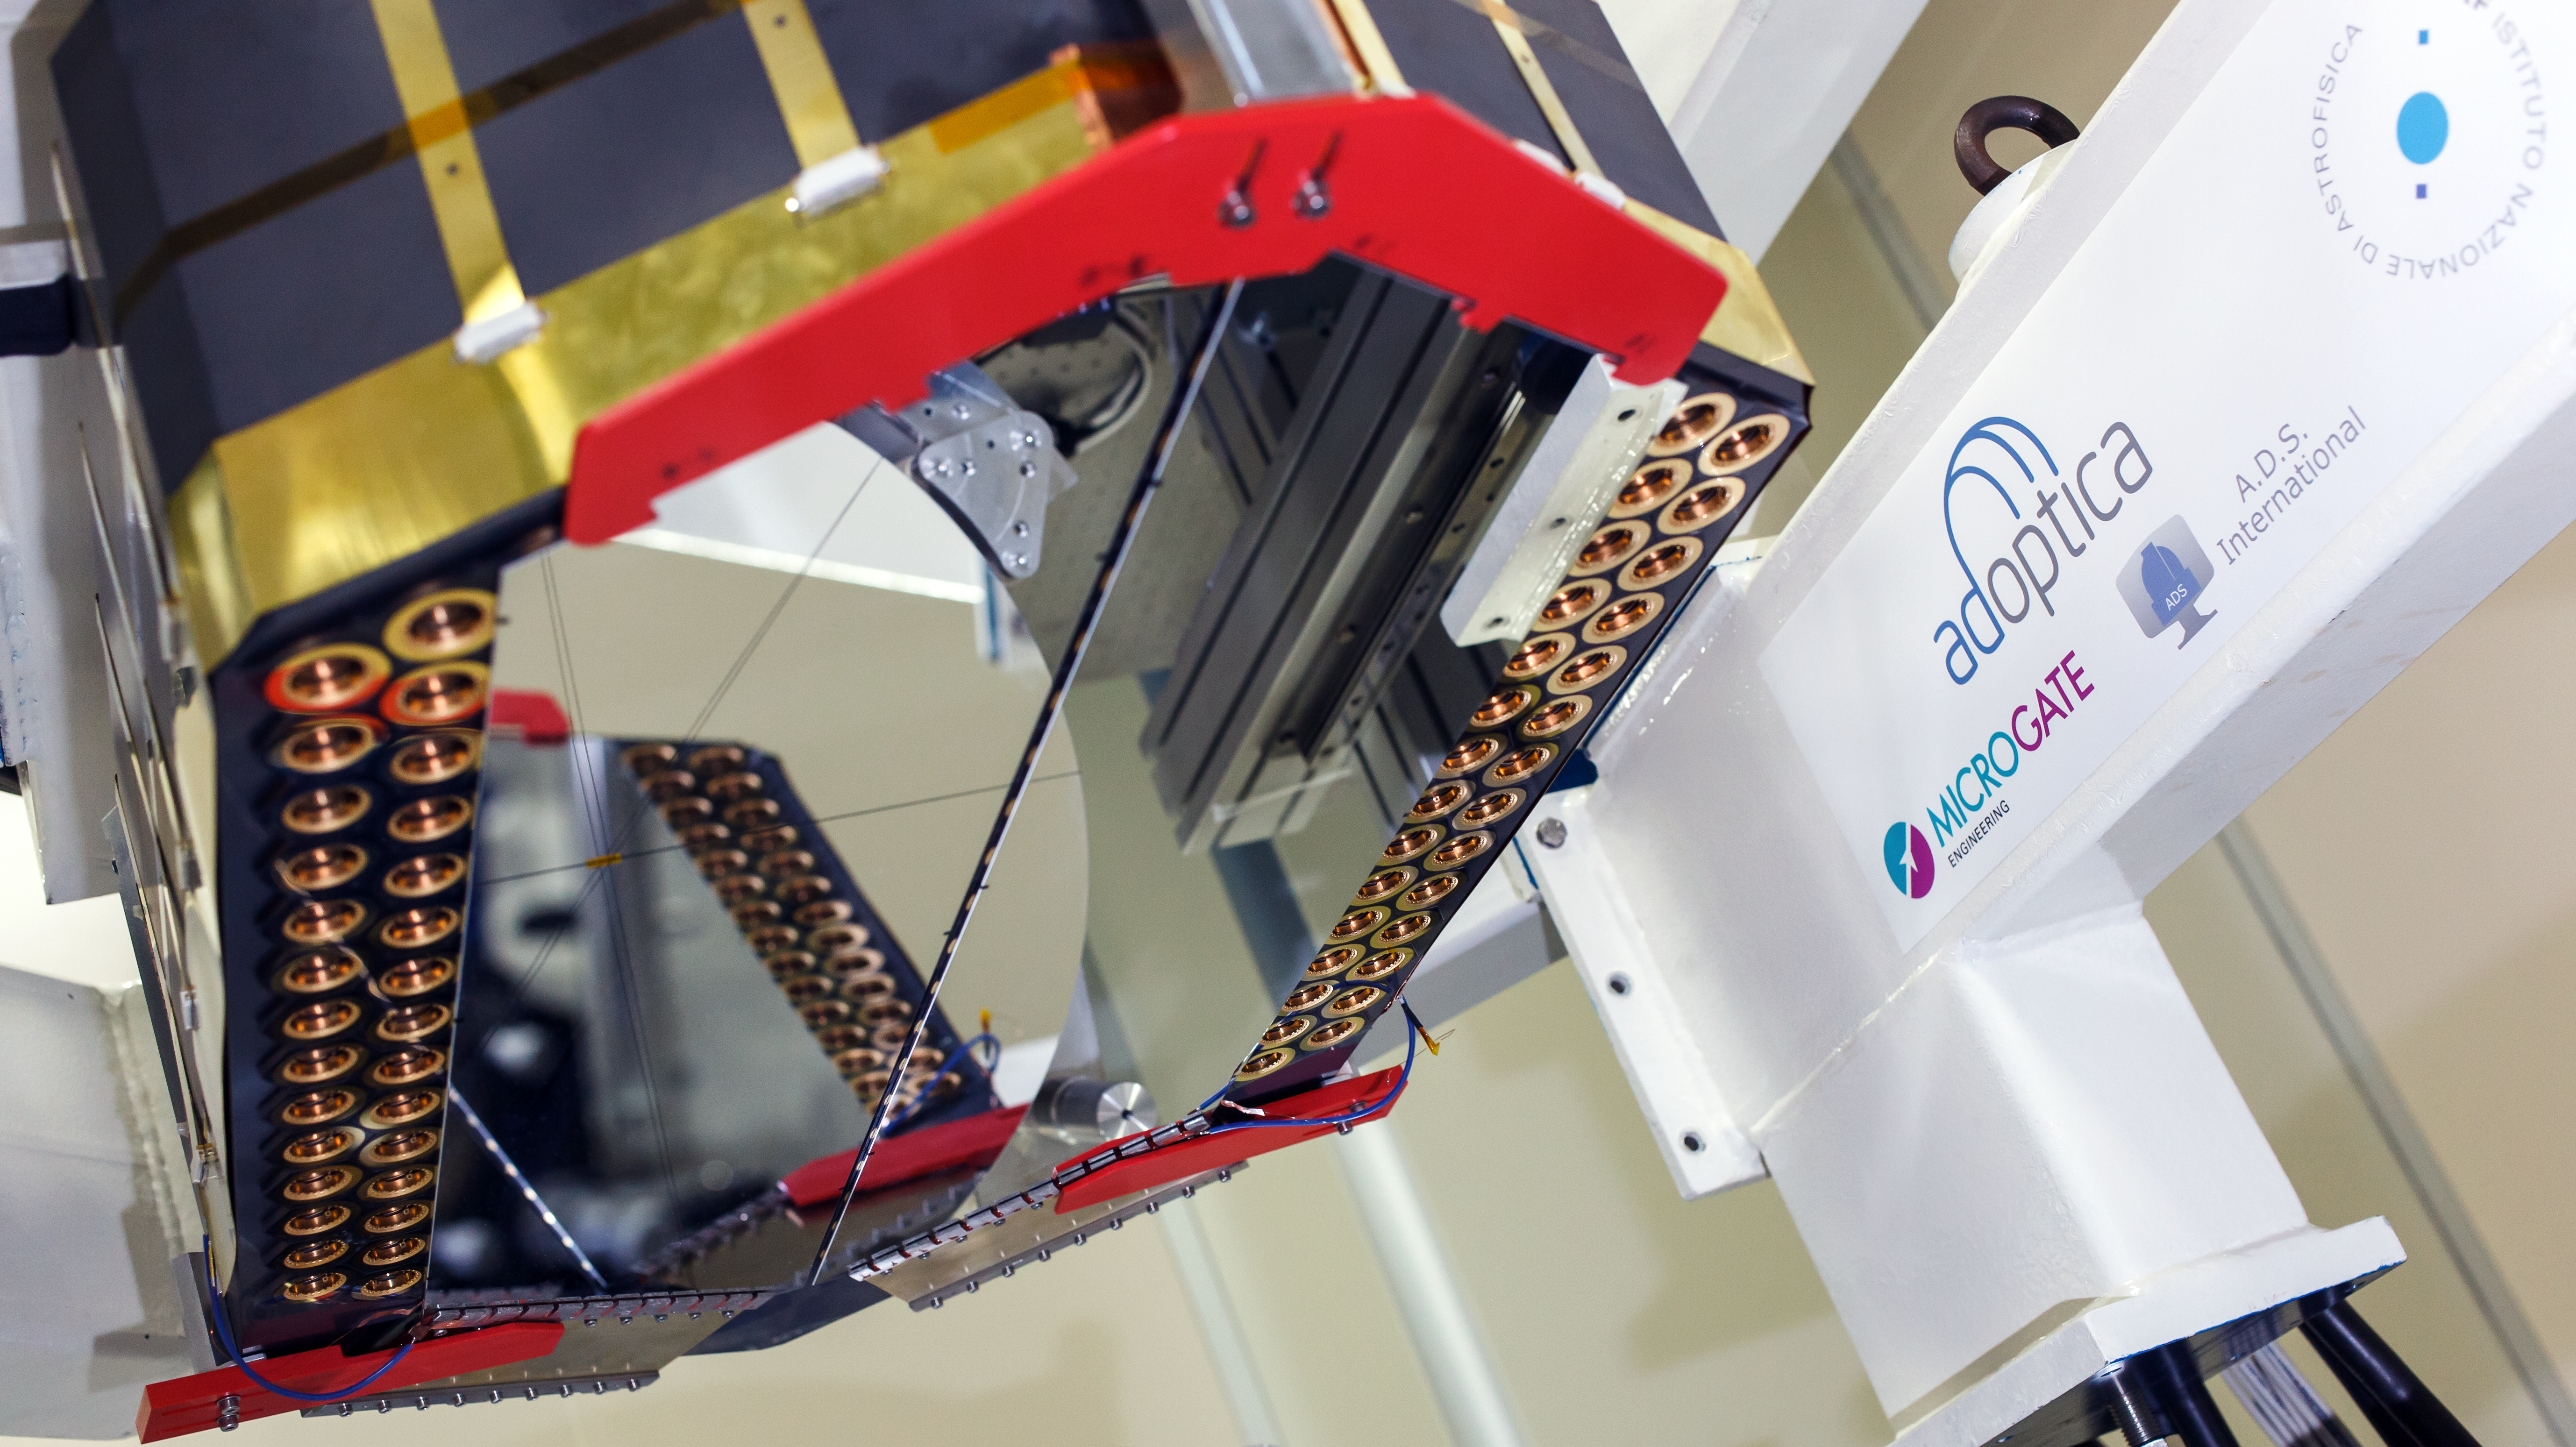

Adaptive mirror unit for the E-ELT under test at AdOptica

The M4 deformable 2.4-metre mirror forms a fundamental part of the E-ELT. This complex collection of mirrors, actuators and control systems can correct the image distortion caused by the turbulence of the Earth’s atmosphere in real time, as well as correct for deformations of the structure of the main telescope caused by wind. The corrected optical system will make the images obtained at the telescope almost as sharp as those taken in space.

This picture shows the optical test of the M4 demonstration prototype.

Credit: ESO/AdOptica